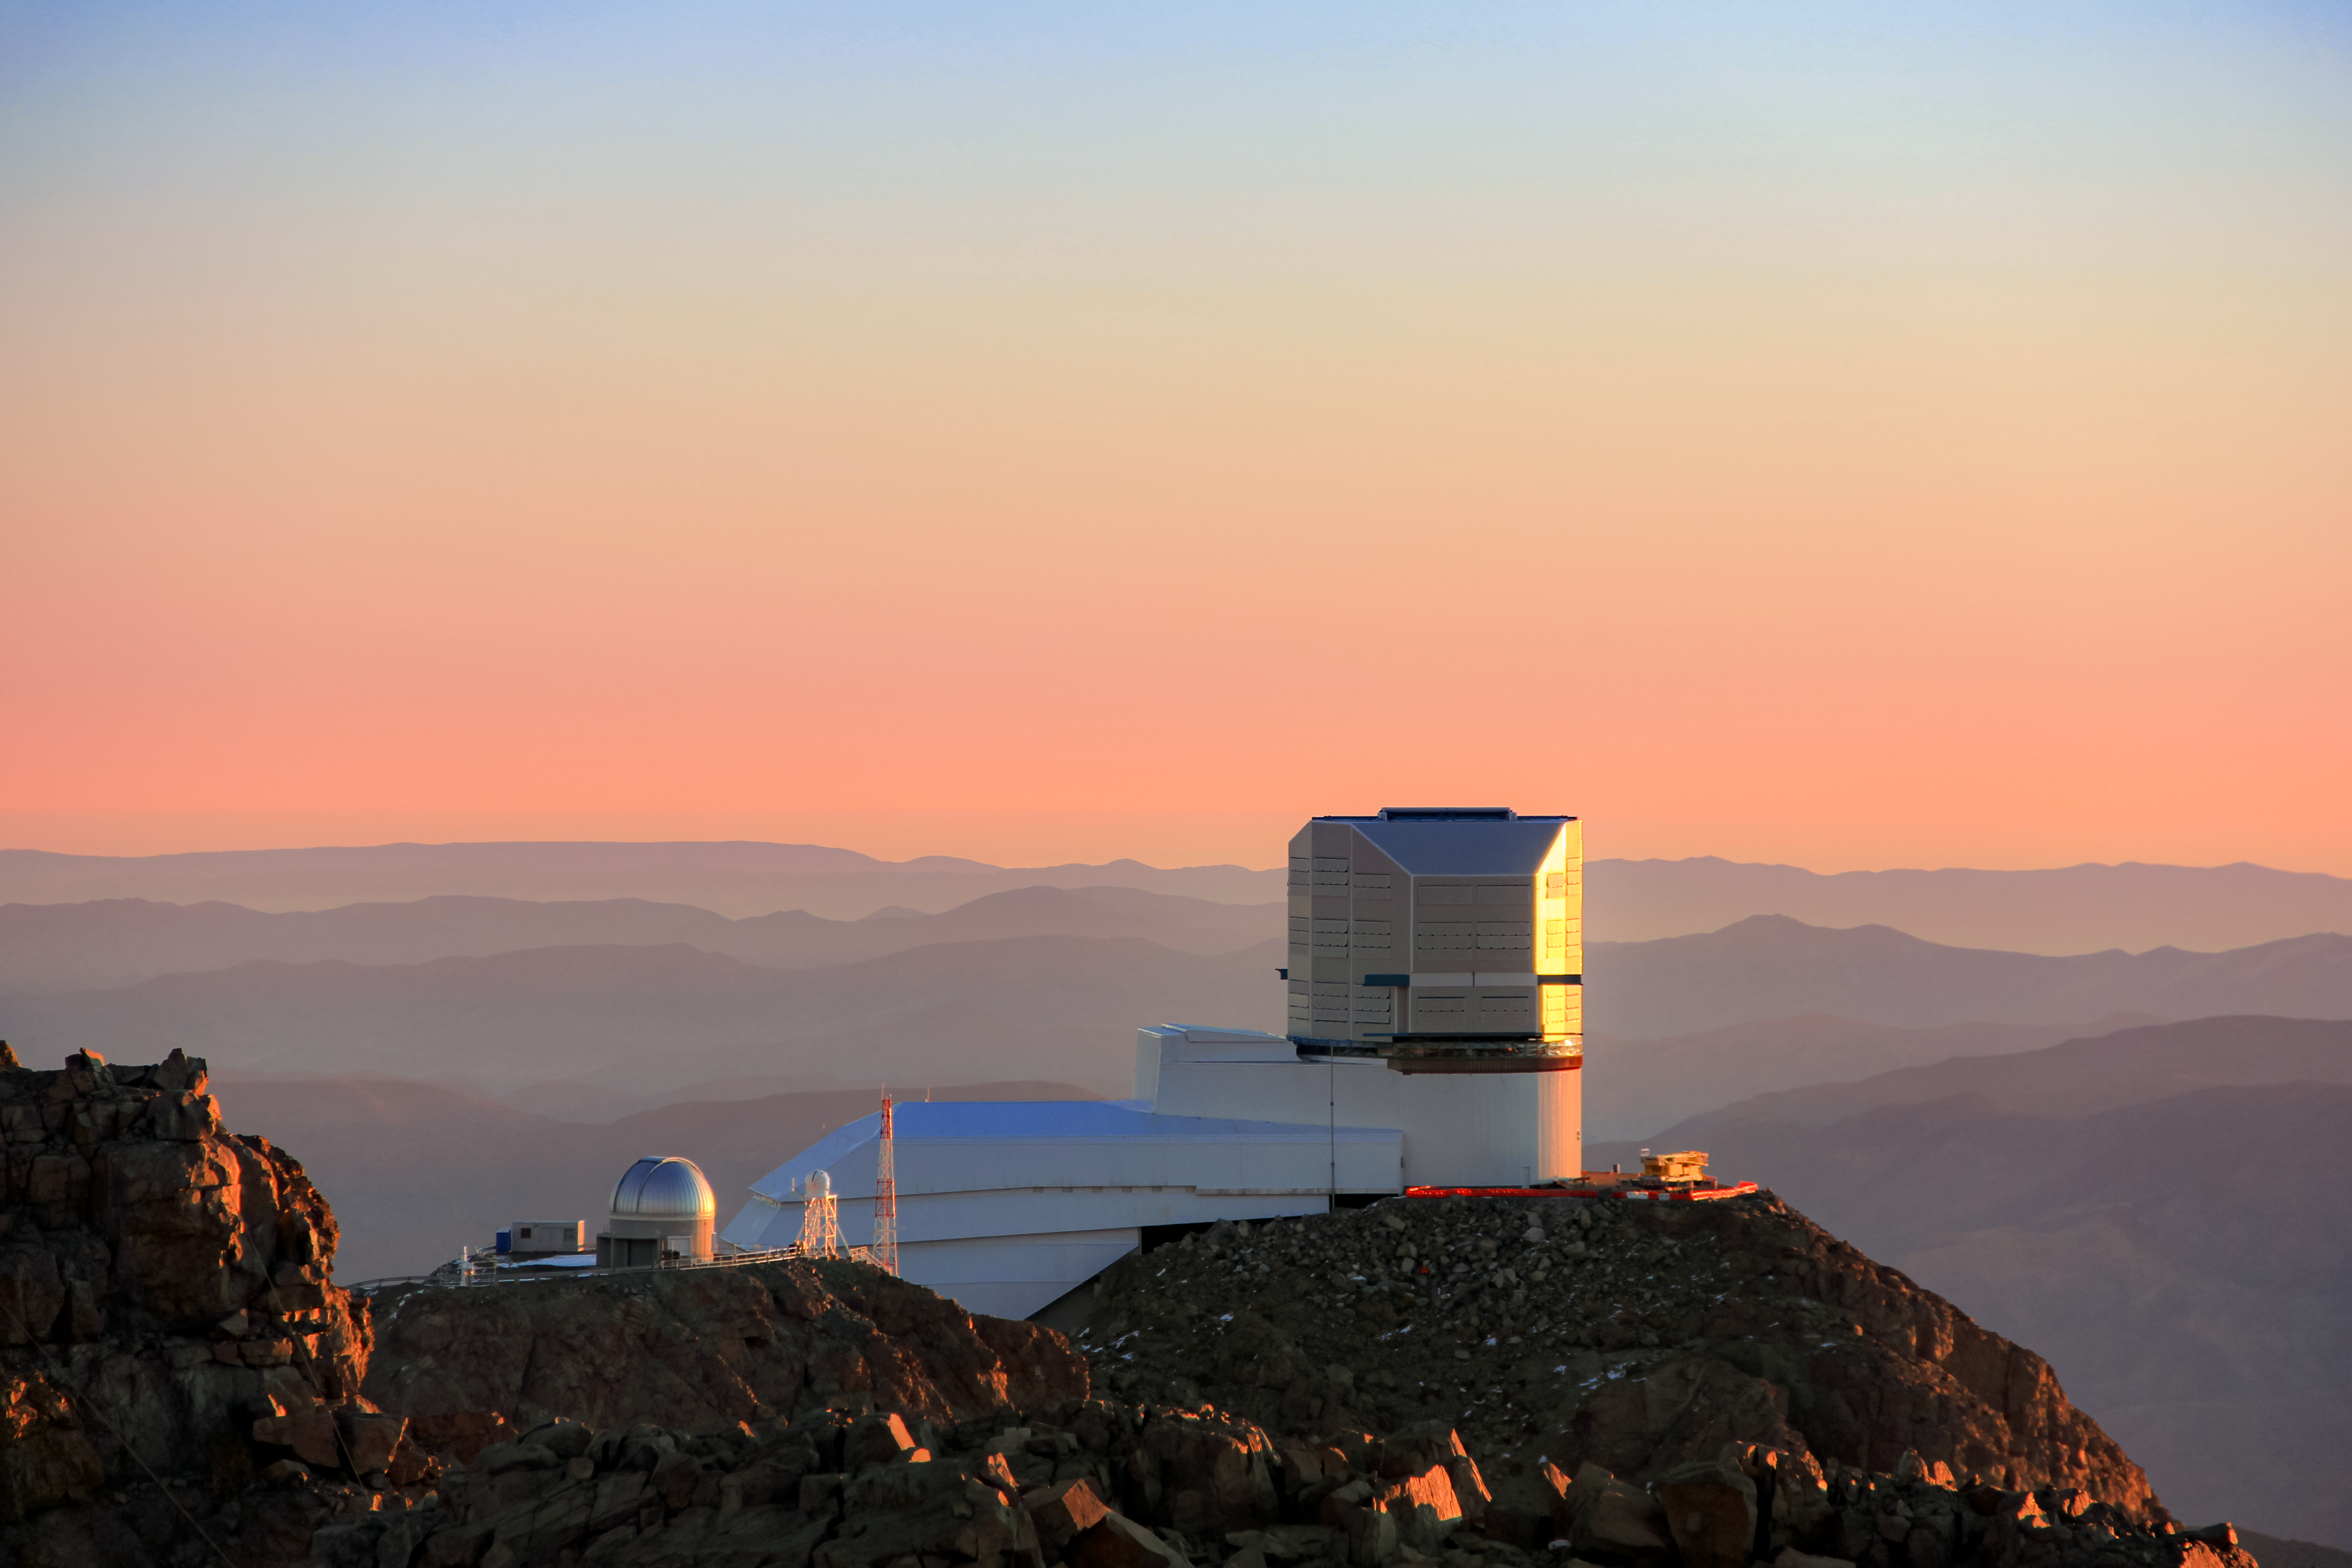

Rubin at Sunset

The nearly complete Vera C. Rubin Observatory is shown here at sunset.

Credit: Vera C. Rubin Observatory/NOIRLab/AURA/NSF/J. Fuentes